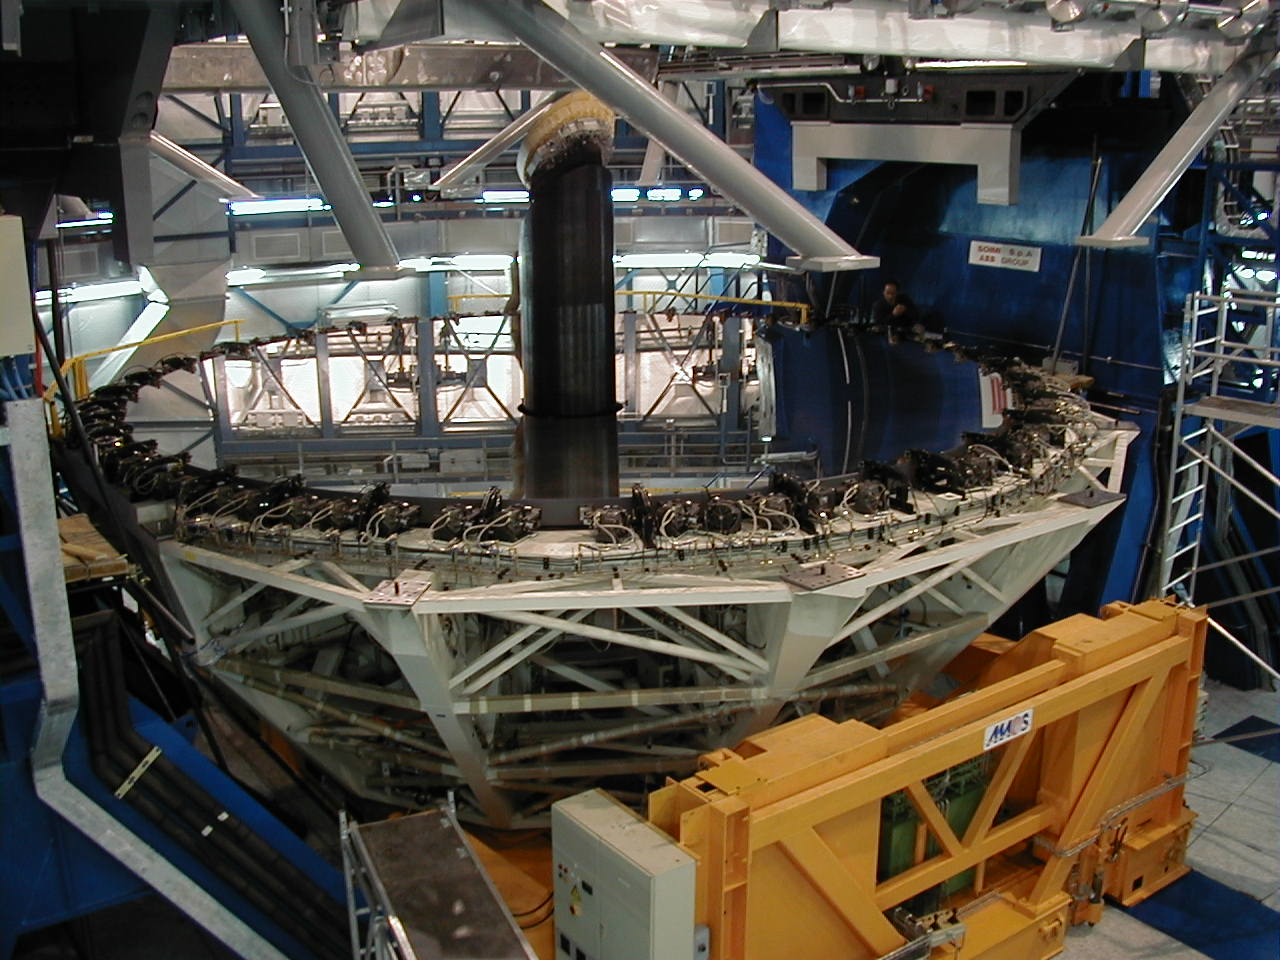

Lifting of the mirror cell

The Mirror Cell is lifted.

Credit: ESO